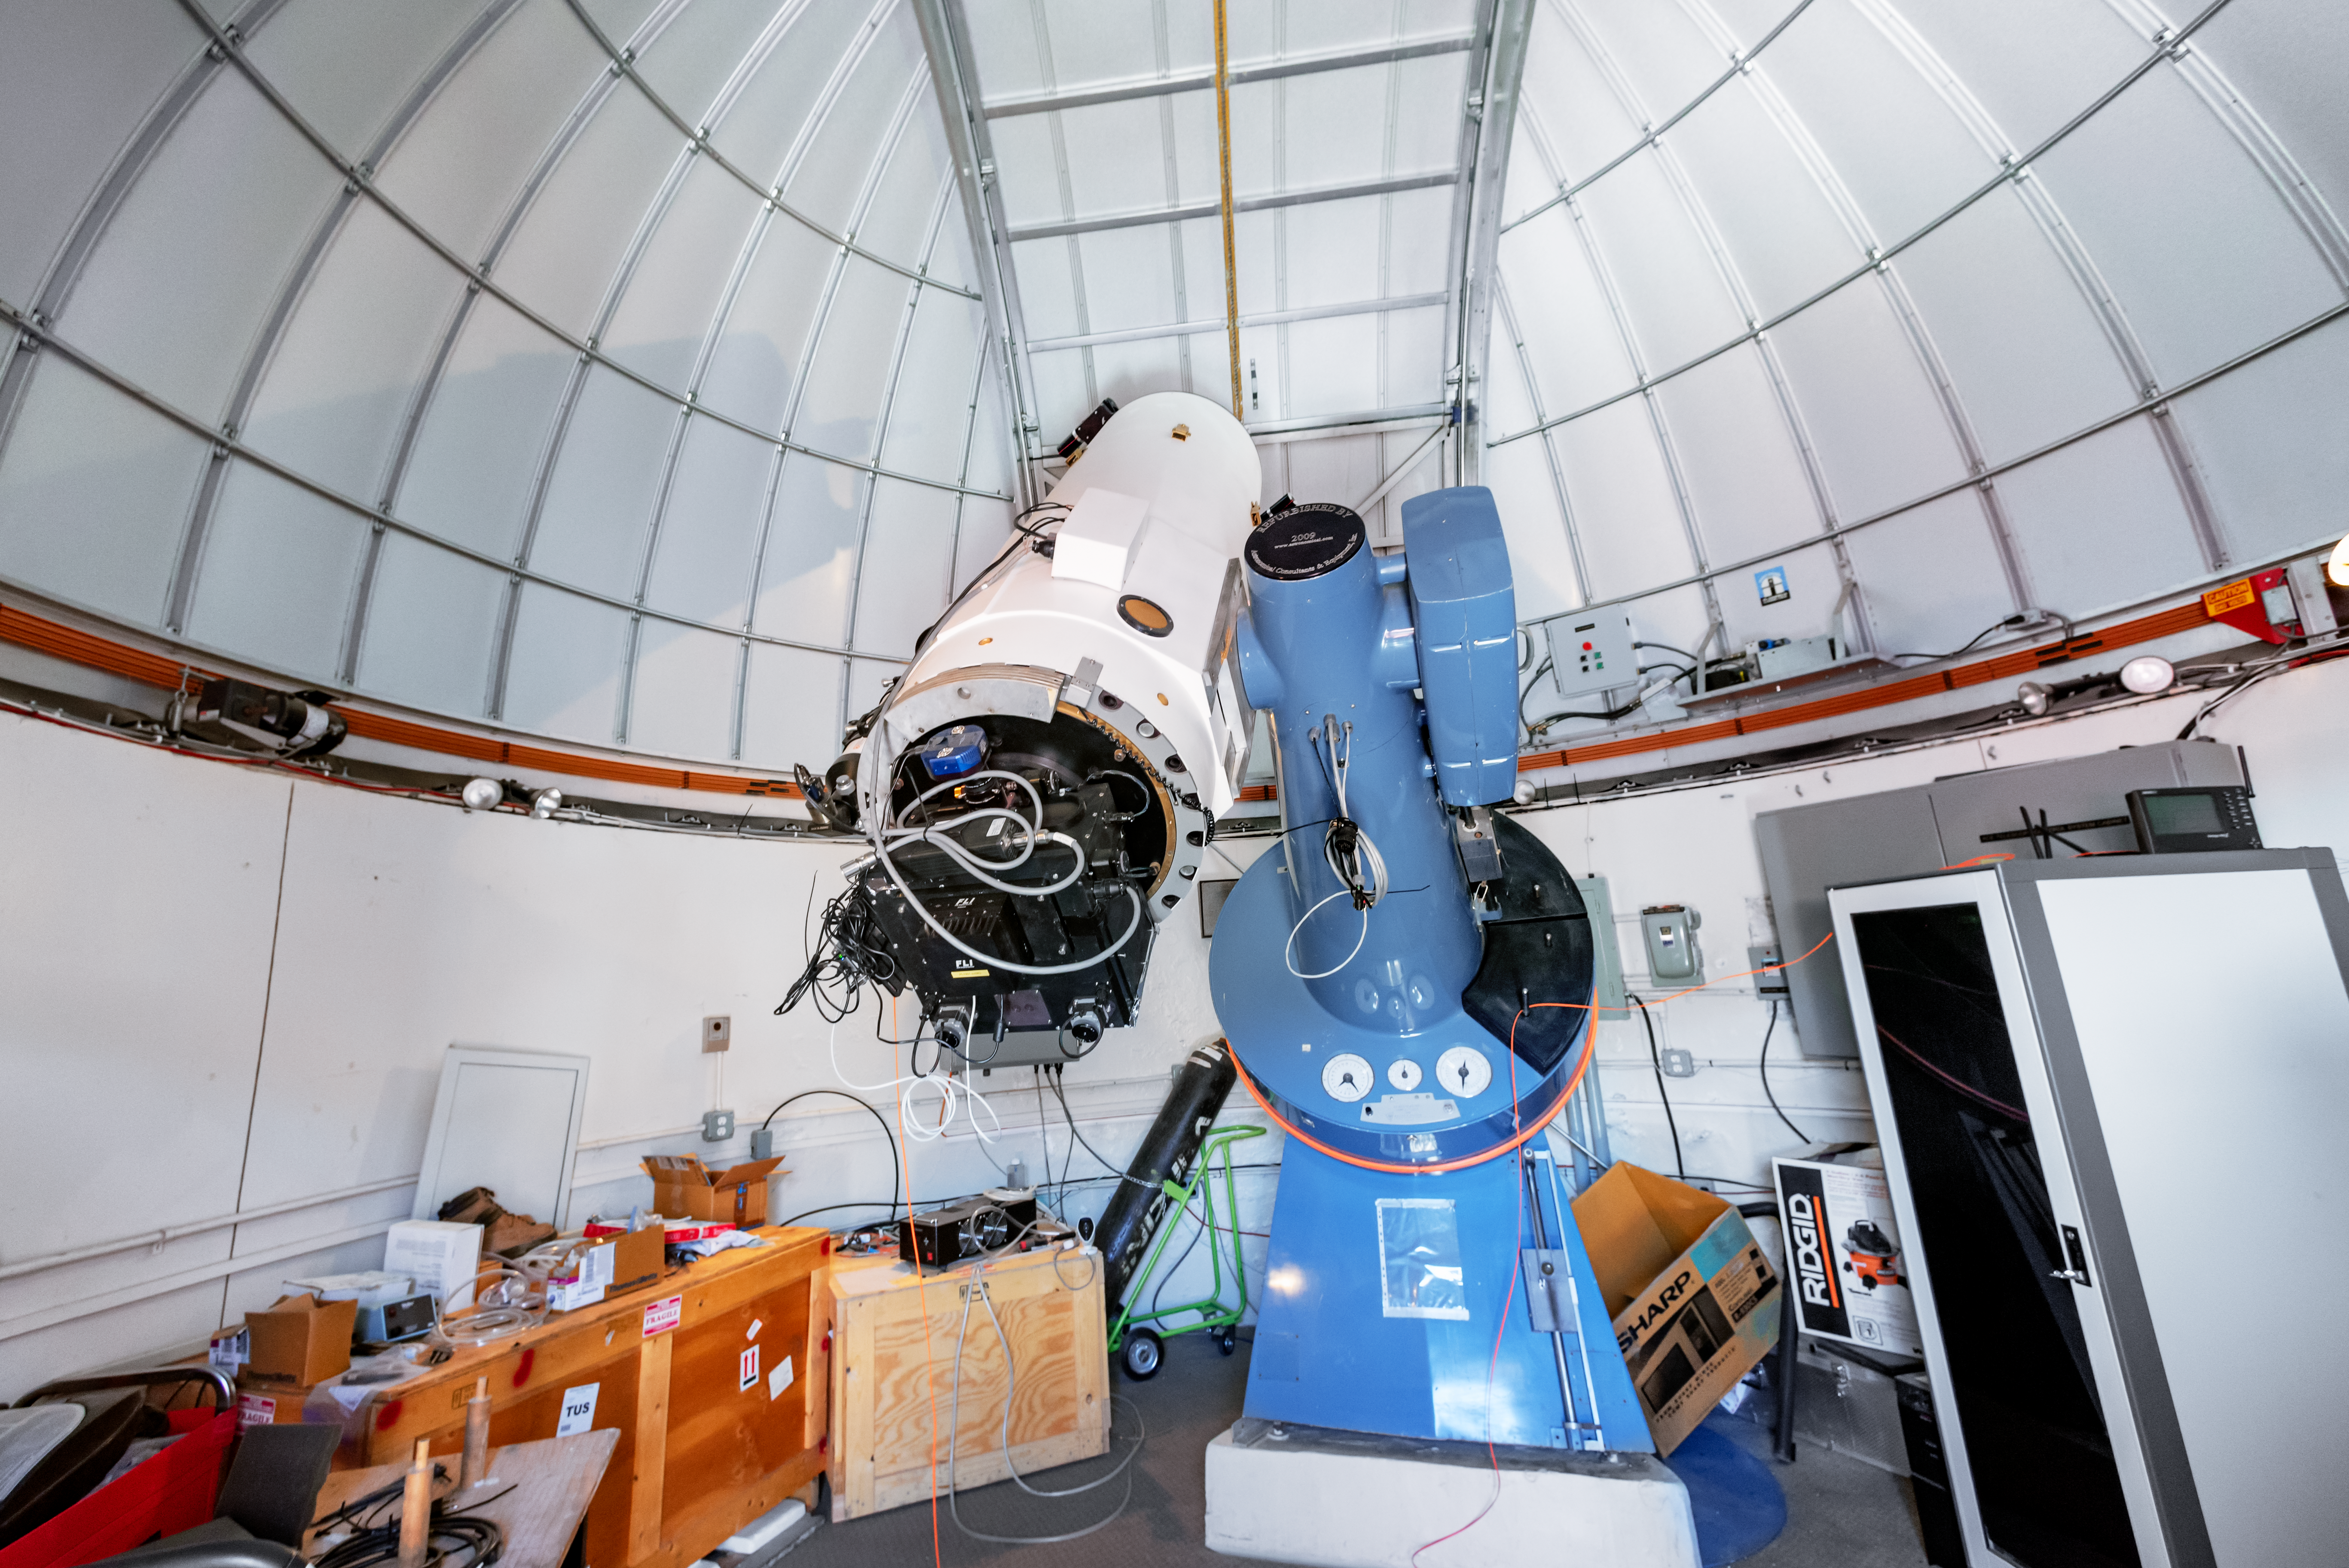

SARA Cerro Tololo Telescope

The SARA Cerro Tololo Telescope is a 0.6-meter telescope in Chile operated by the Southeastern Association for Research in Astronomy.

Credit: CTIO/NOIRLab/NSF/AURA